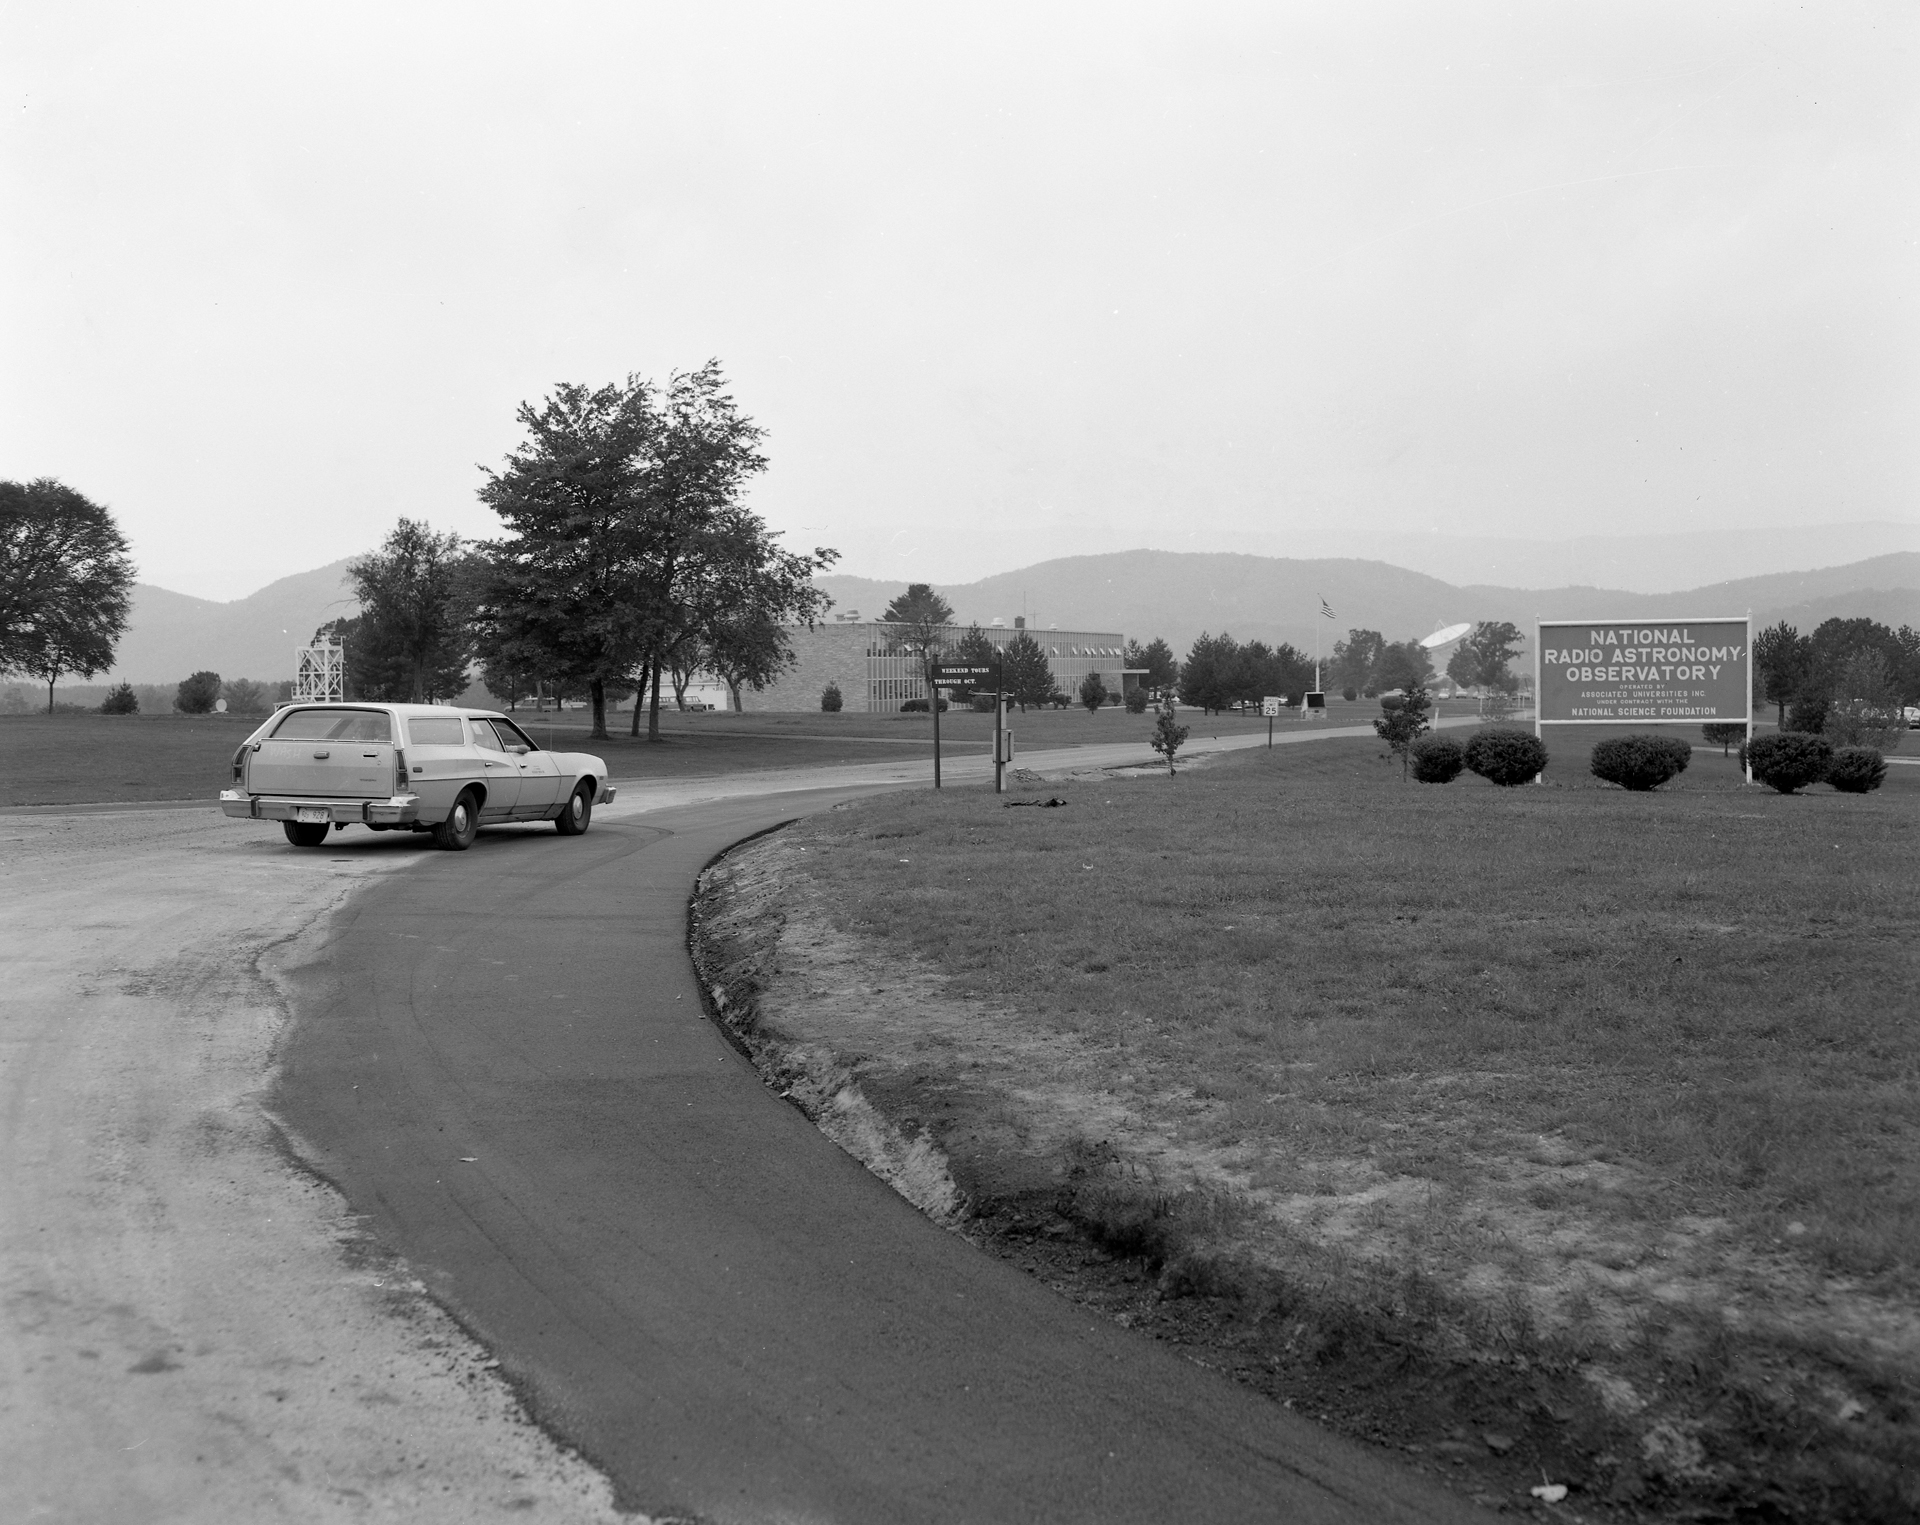

Paving the Entrance

The entrance to the Green Bank site in 1973. The 140-foot telescope’s dish is visible peeking through the trees behind the entry sign.

Credit: NRAO/AUI/NSF